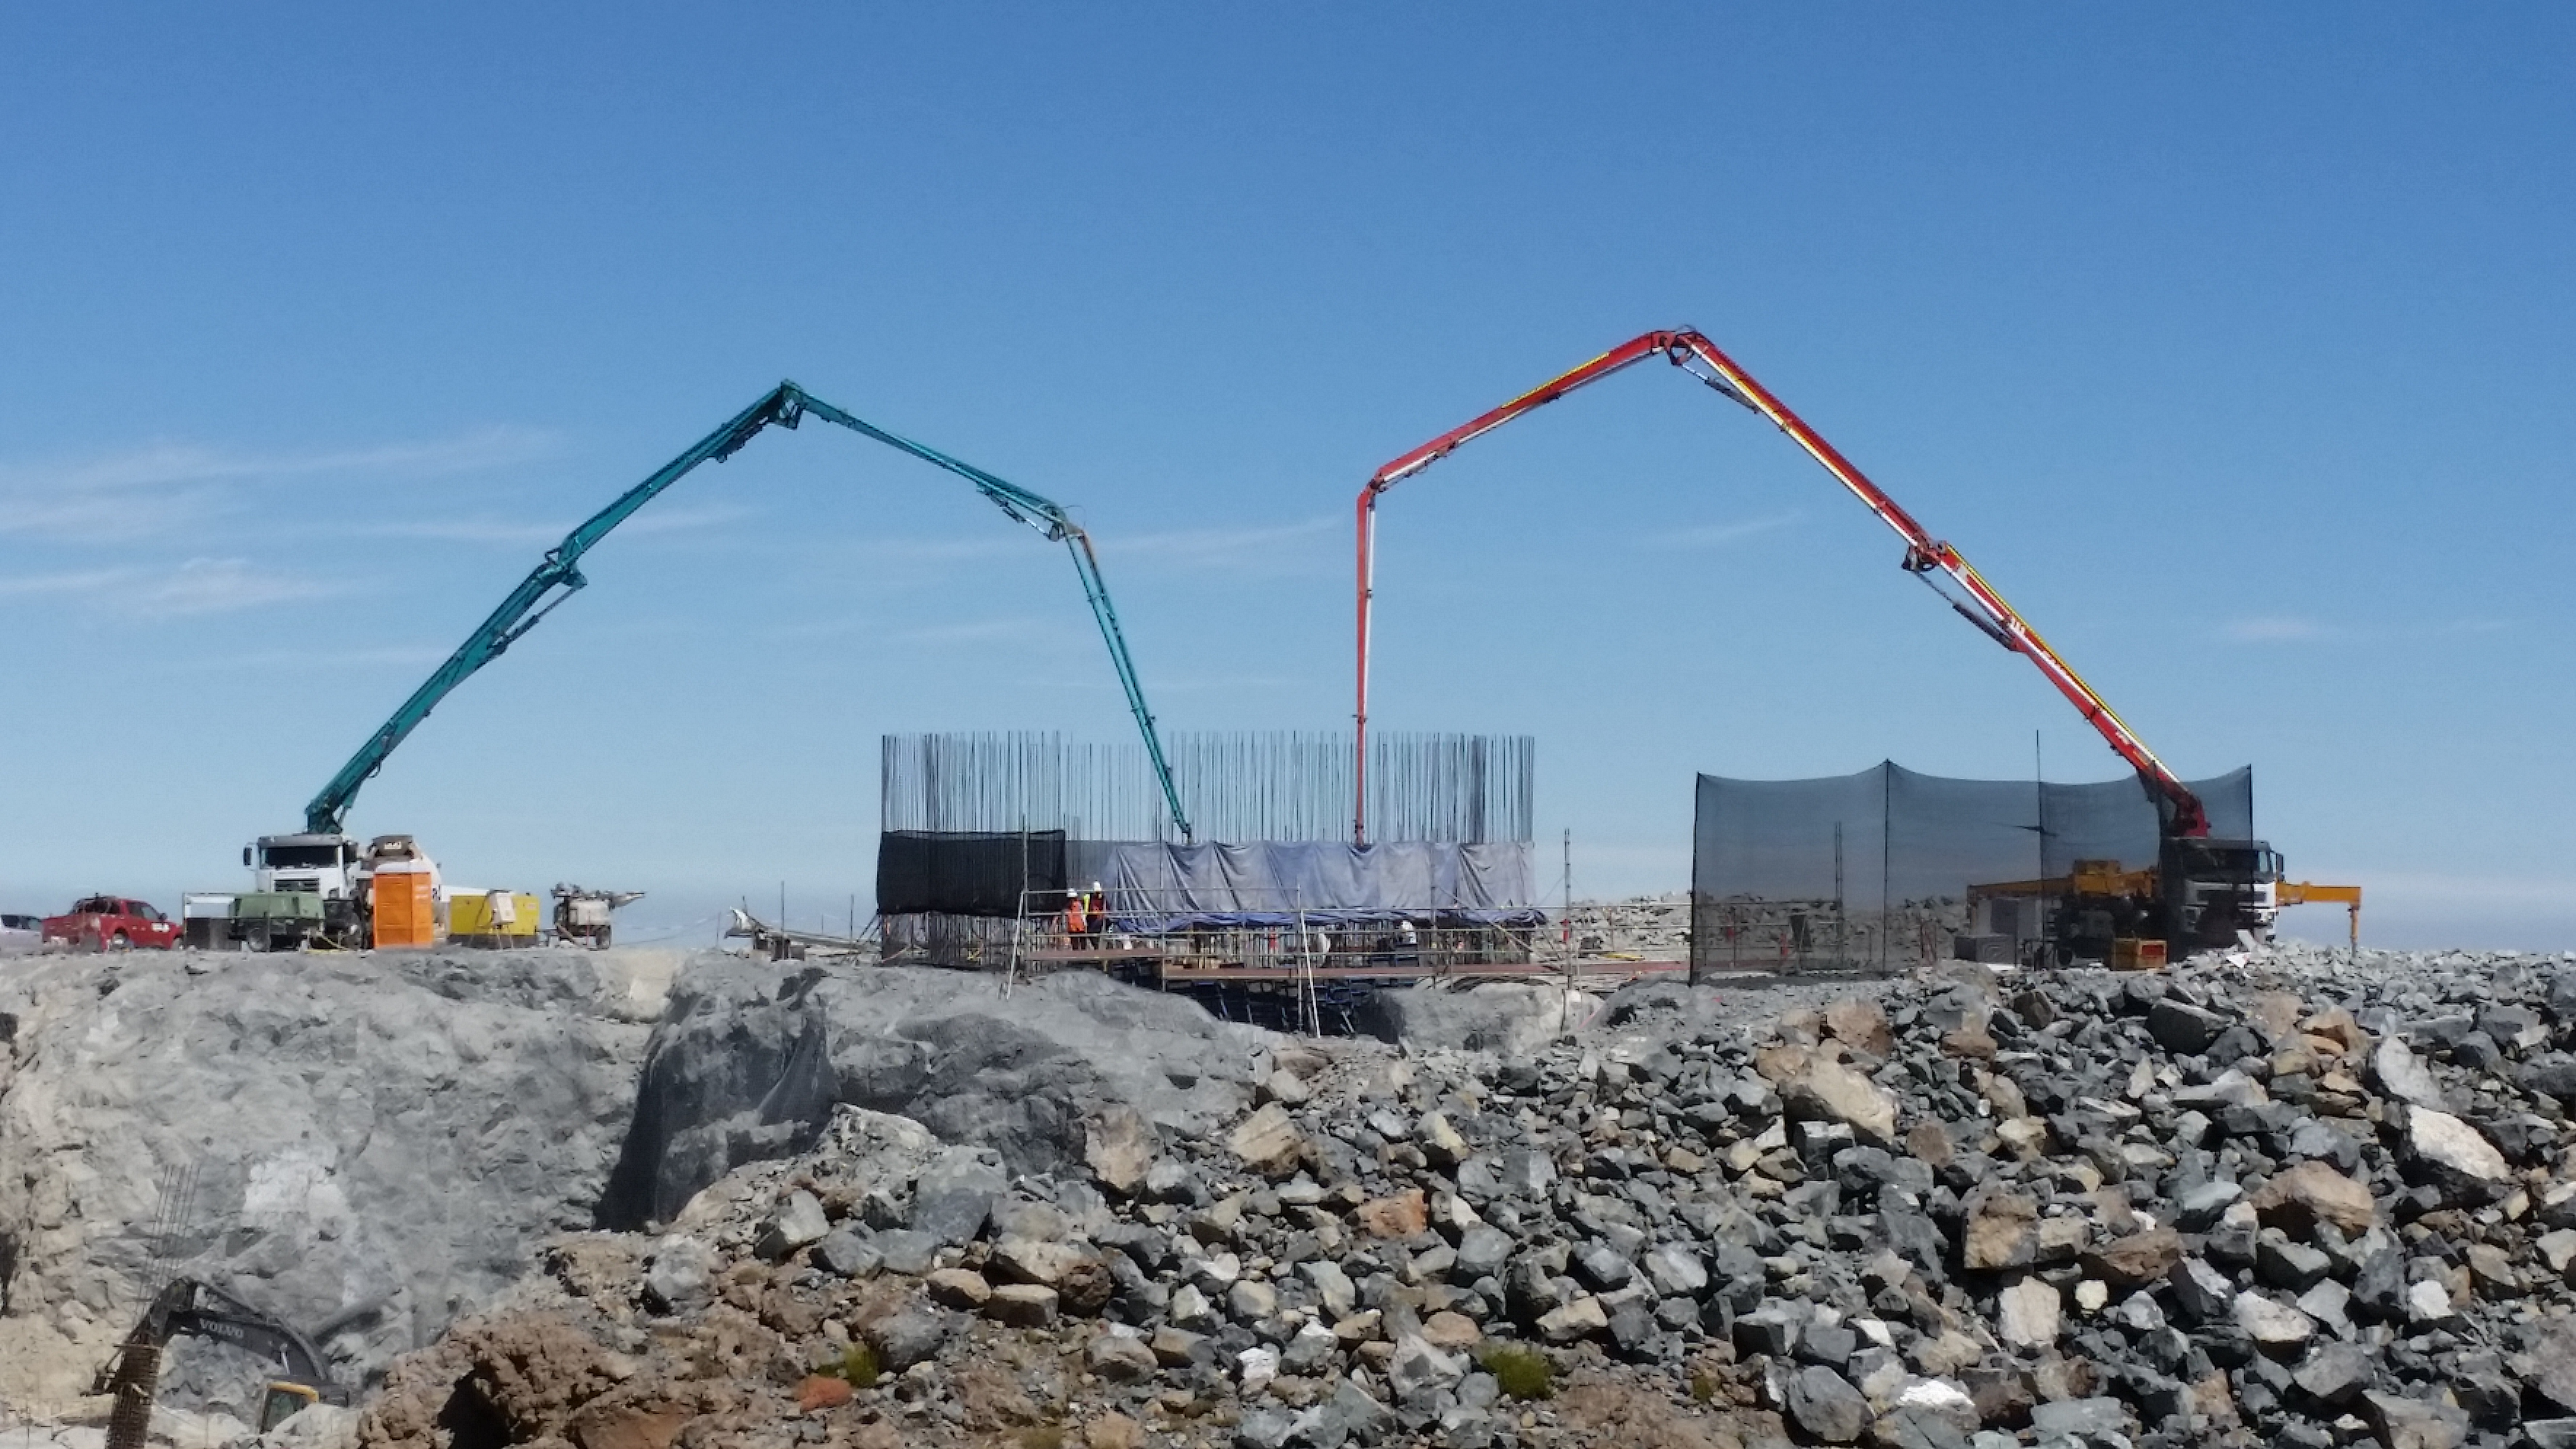

rubin-20160222-120821

General view: pouring concrete on the pier foundation.

Credit: Rubin Observatory/NSF/AURA